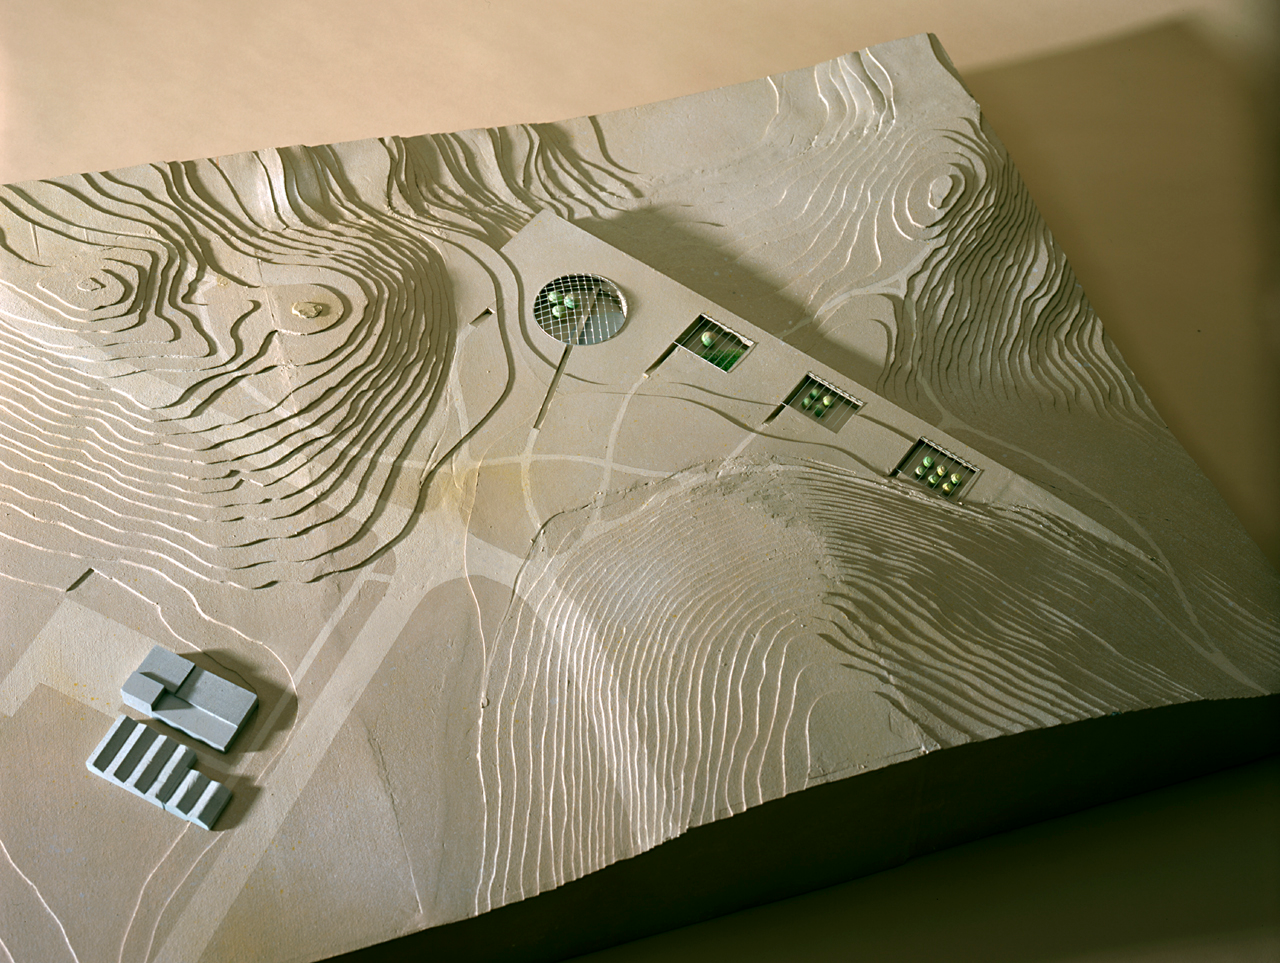

Upper view of the model of the Paranal Complex

The architect's model of the Paranal Residencia and Offices, seen from above. This photo shows particularly well how the building has been completely integrated into the surroundings. The circular hall, 35 m wide and four floors deep, is located near the main entry point into the complex.

Credit: ESO